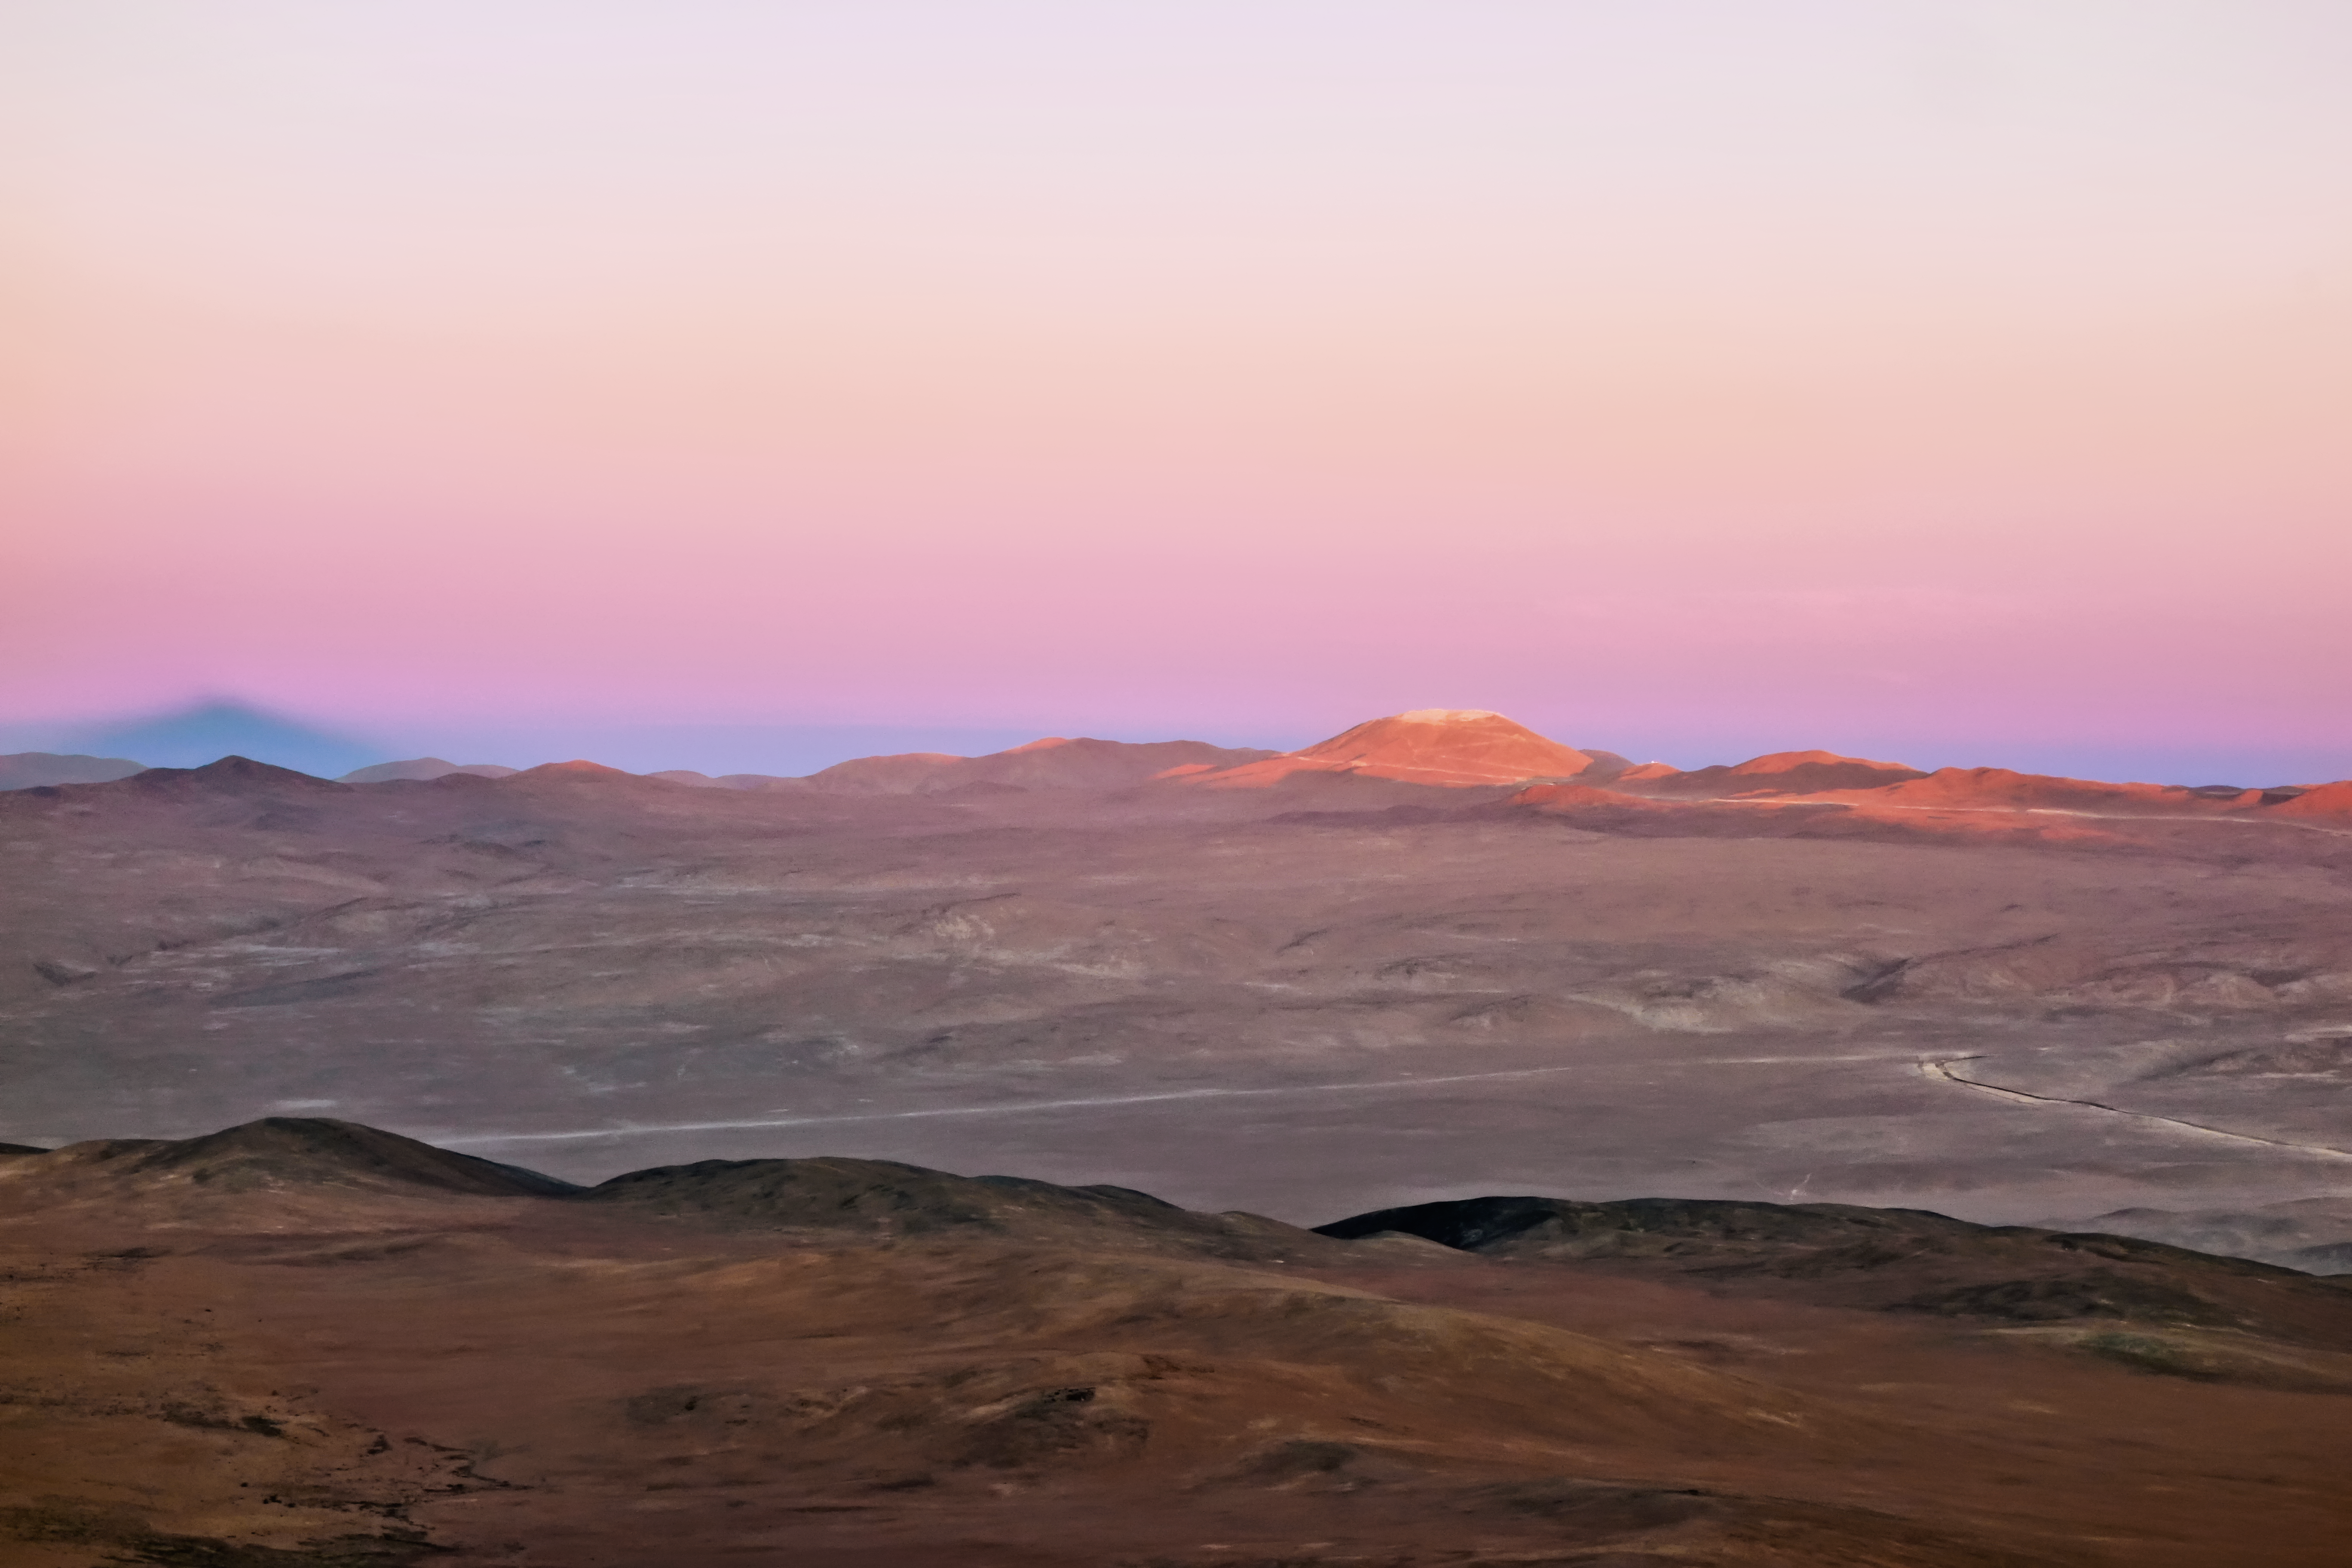

Cerro Armazones at sunset

Cerro Armazones and the new, widened road leading to the summit are pictured here at dusk, with the Sun's light scraping the leveled peak of the mountain where the ELT is set to be constructed.

Credit: ESO/J. Girard (djulik.com)